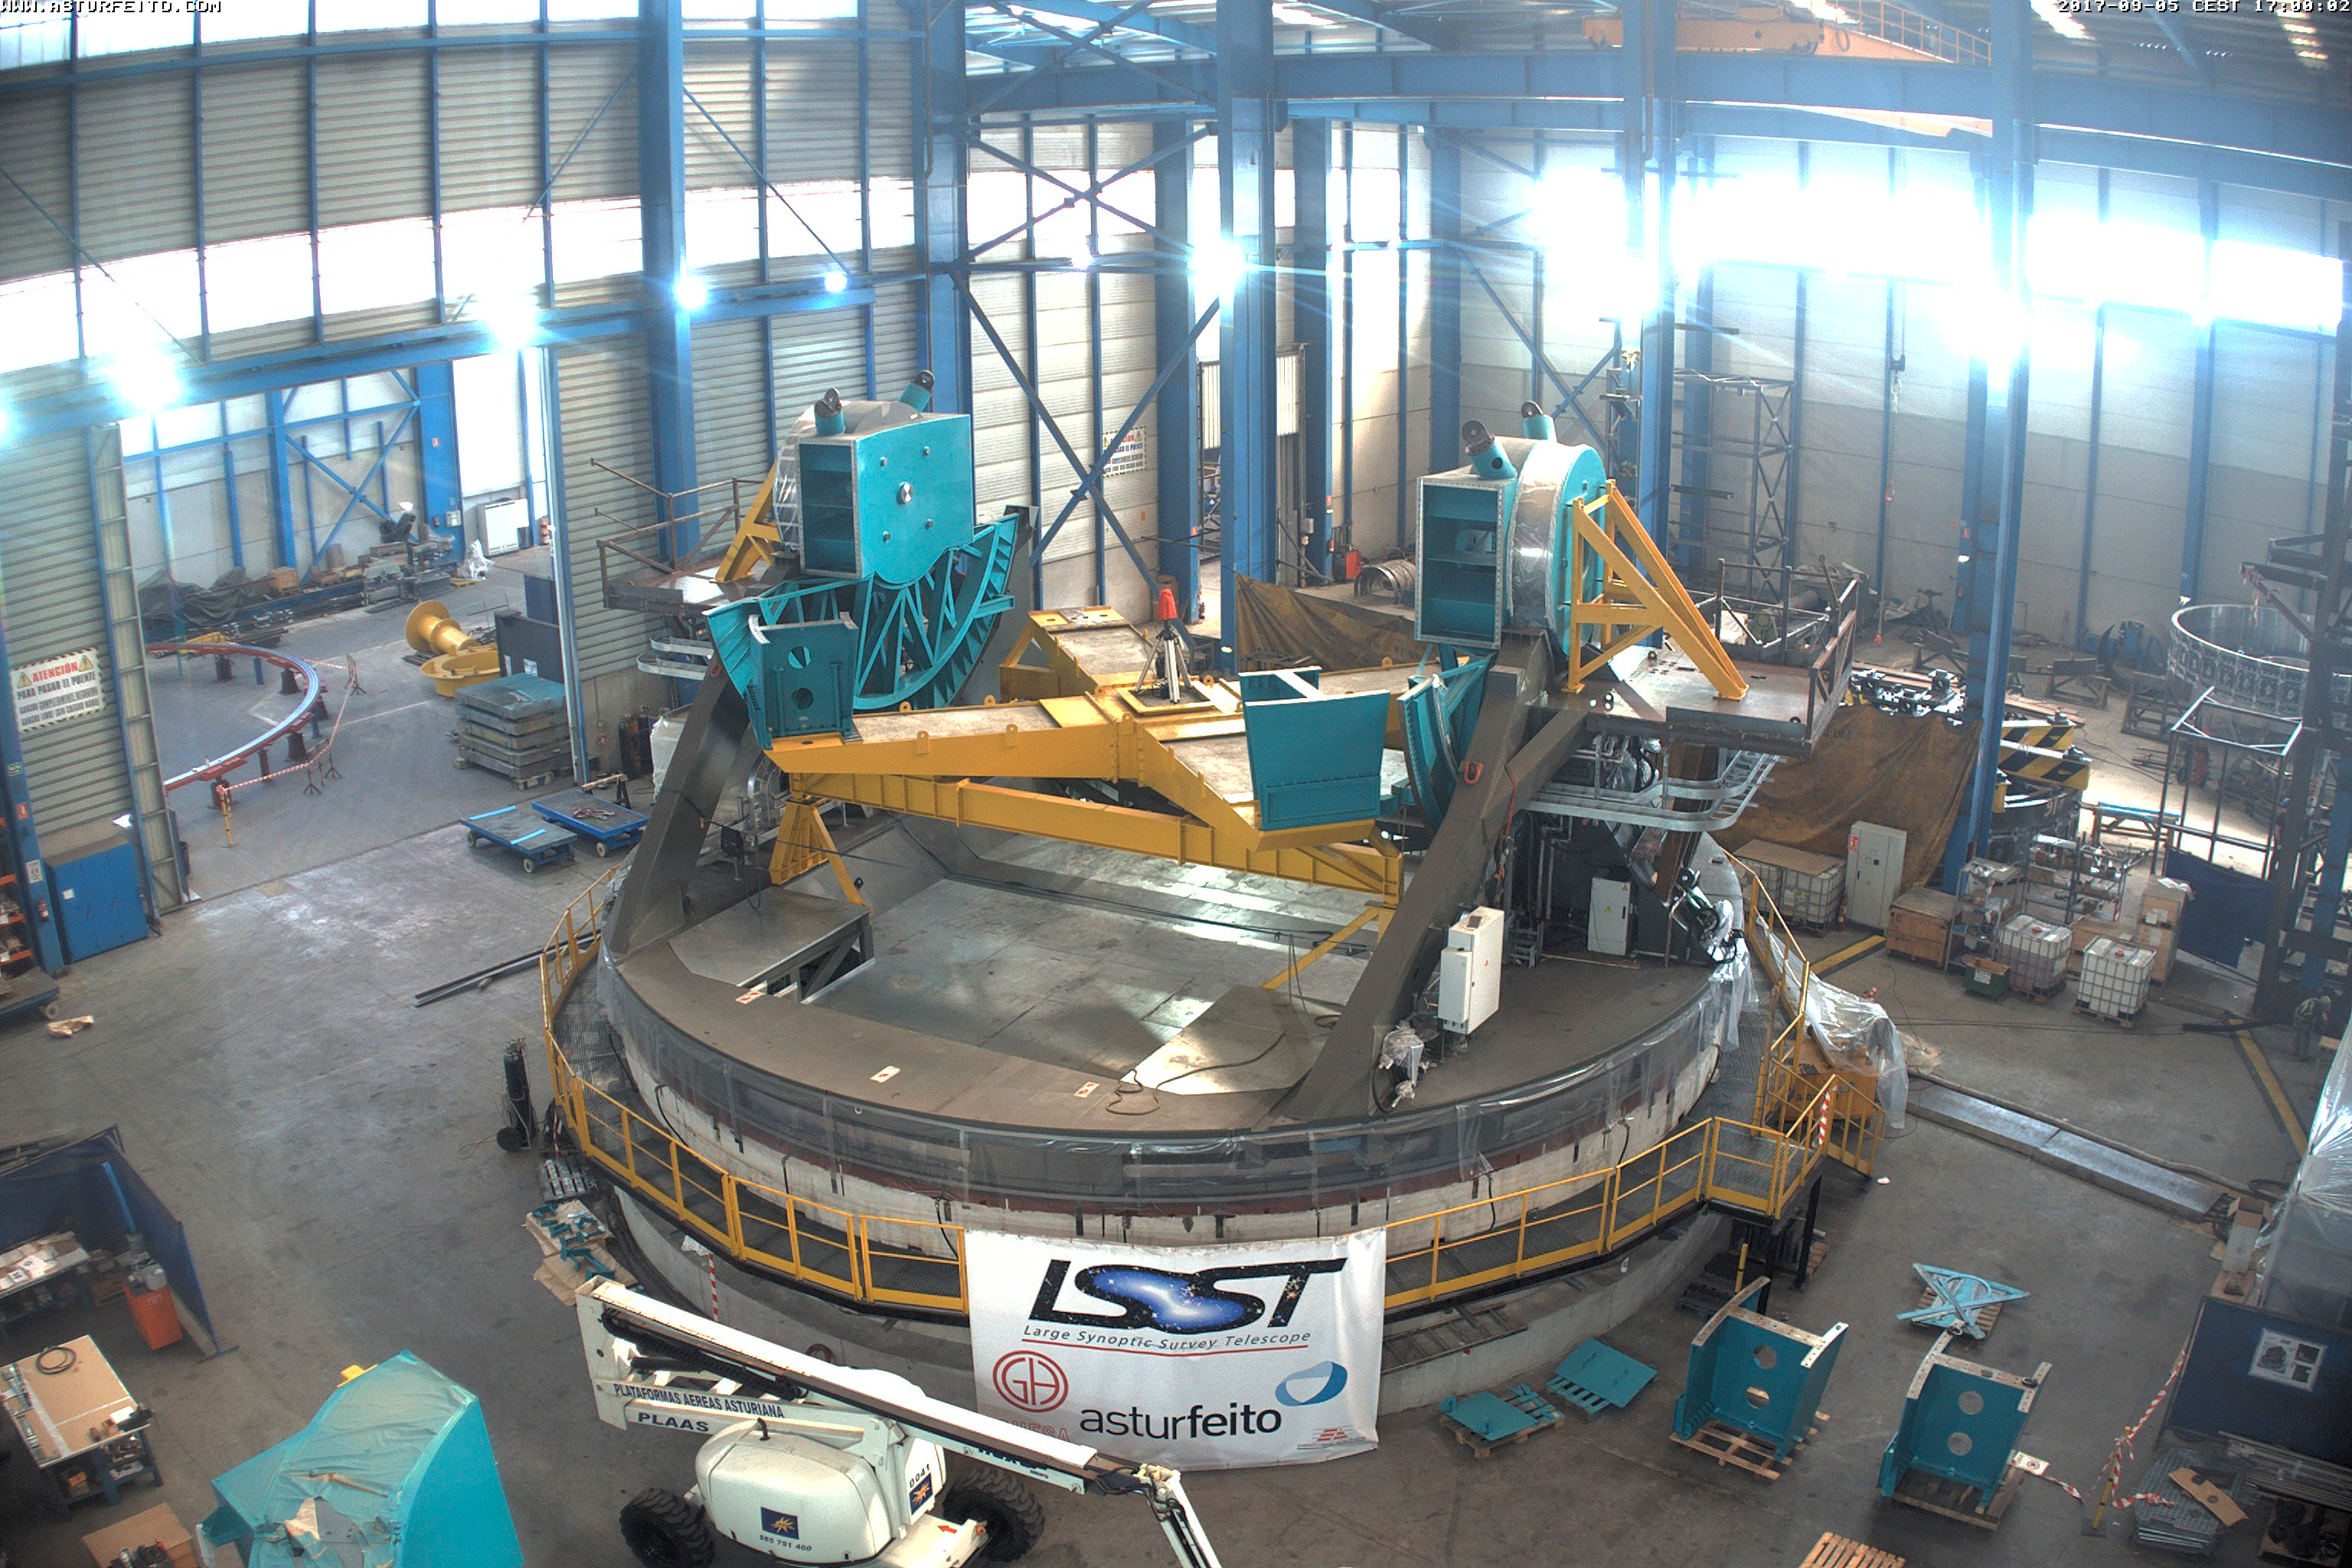

TMA progress

The elevation drives, Primary/tertiary mirror (M1M3) surrogate, and pylons have been painted and installed on the Telescope Mount Assembly.

Credit: Rubin Observatory/NSF/AURA